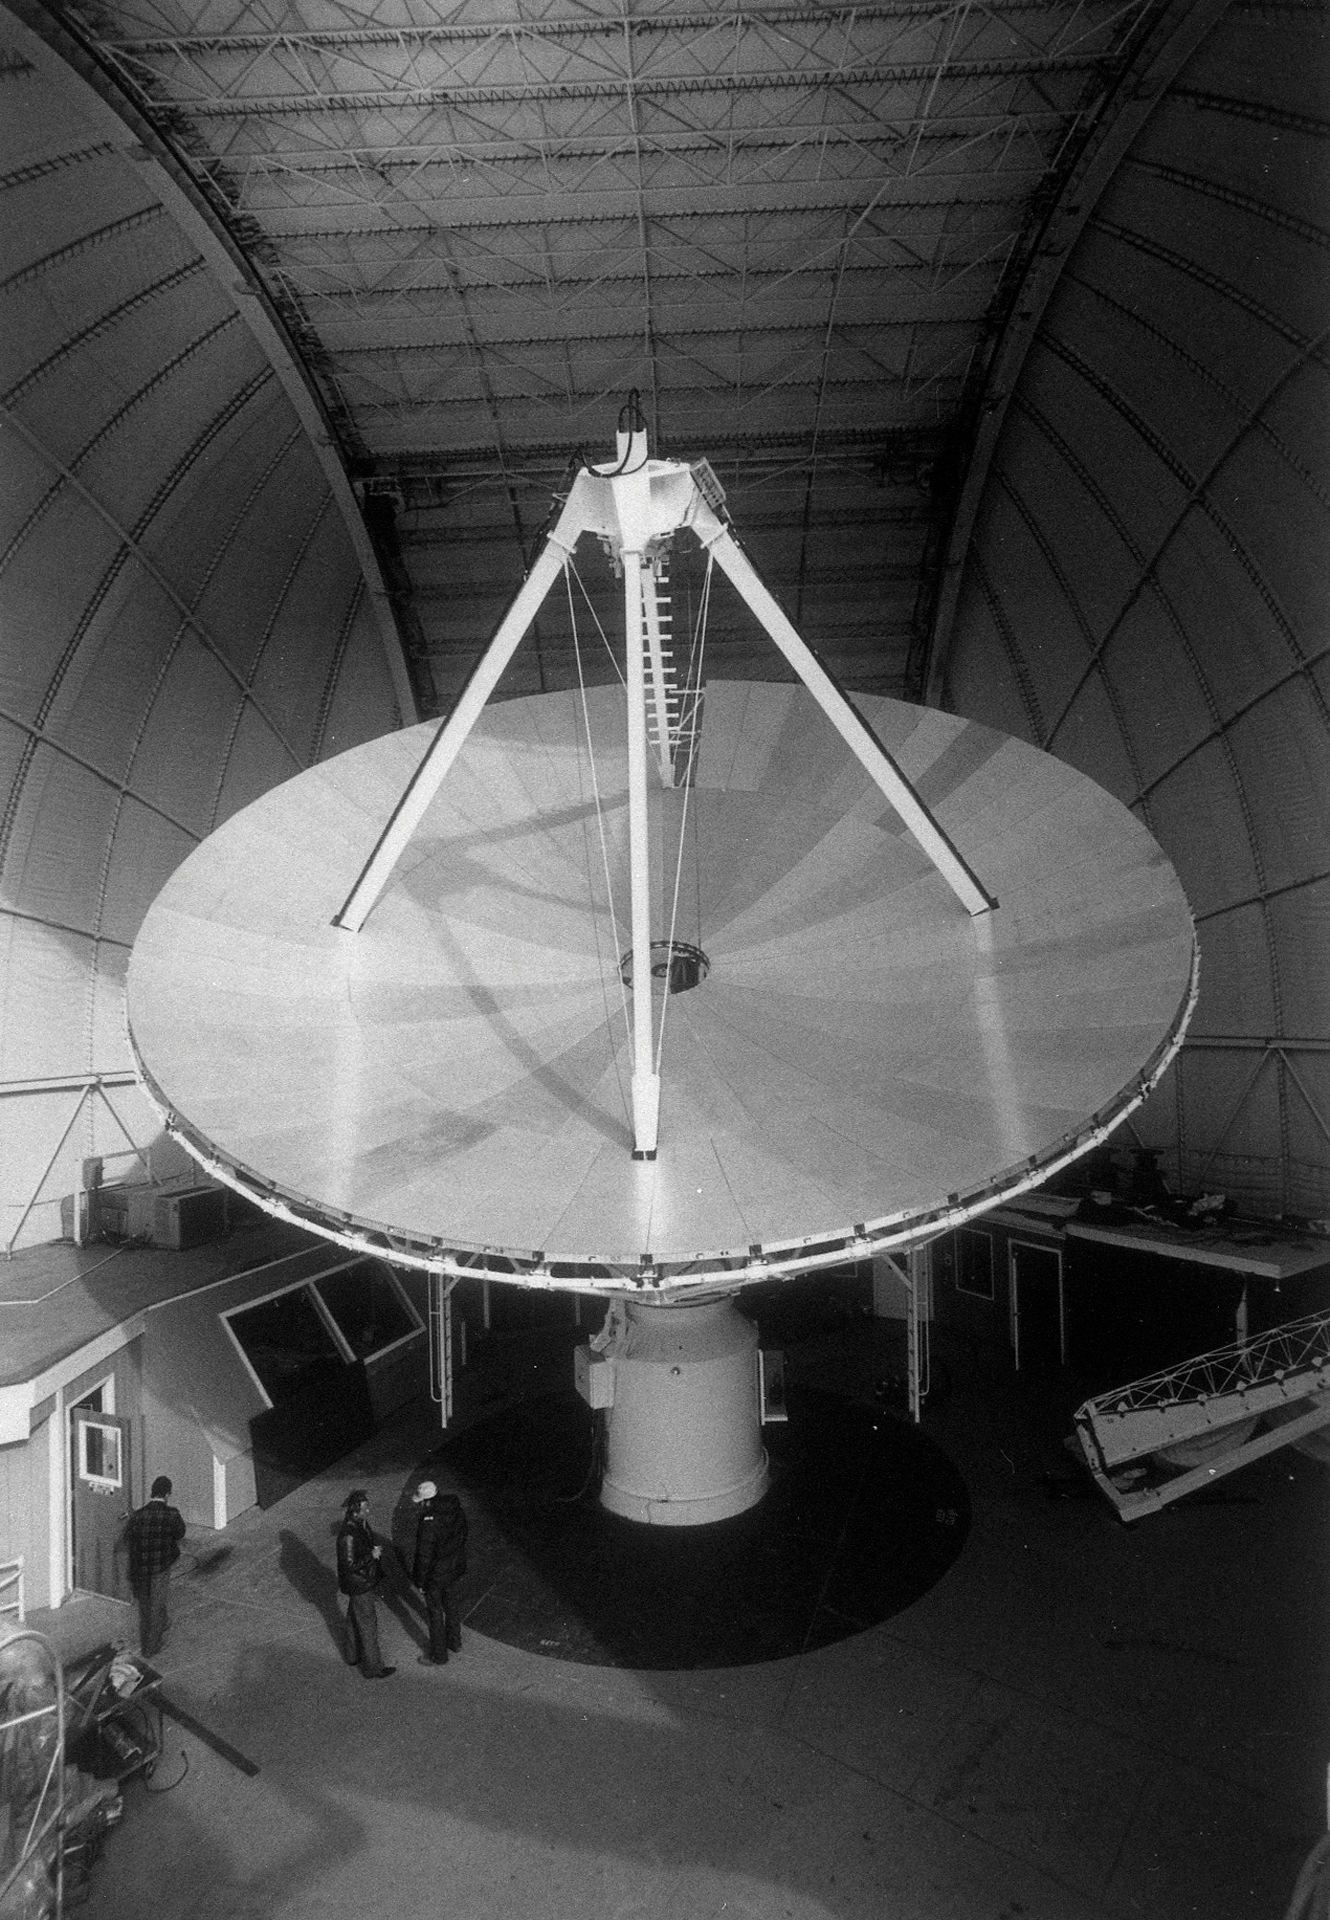

Tuscon’s 12-meter Telescope

In 1968, a 36-foot telescope was one of the first major millimeter-wave radio telescope, and it was run on Kitt Peak in Arizona. Its main purpose was to hunt for the chemistry of space, and in many ways is considered astrochemistry’s first workhorse. This photo was taken in January of 1984 after an 18-month hiatus in observing, during which it got a higher-accuracy surface. After this upgrade, the telescope became known as the 12-meter.

Credit: NRAO/AUI/NSF